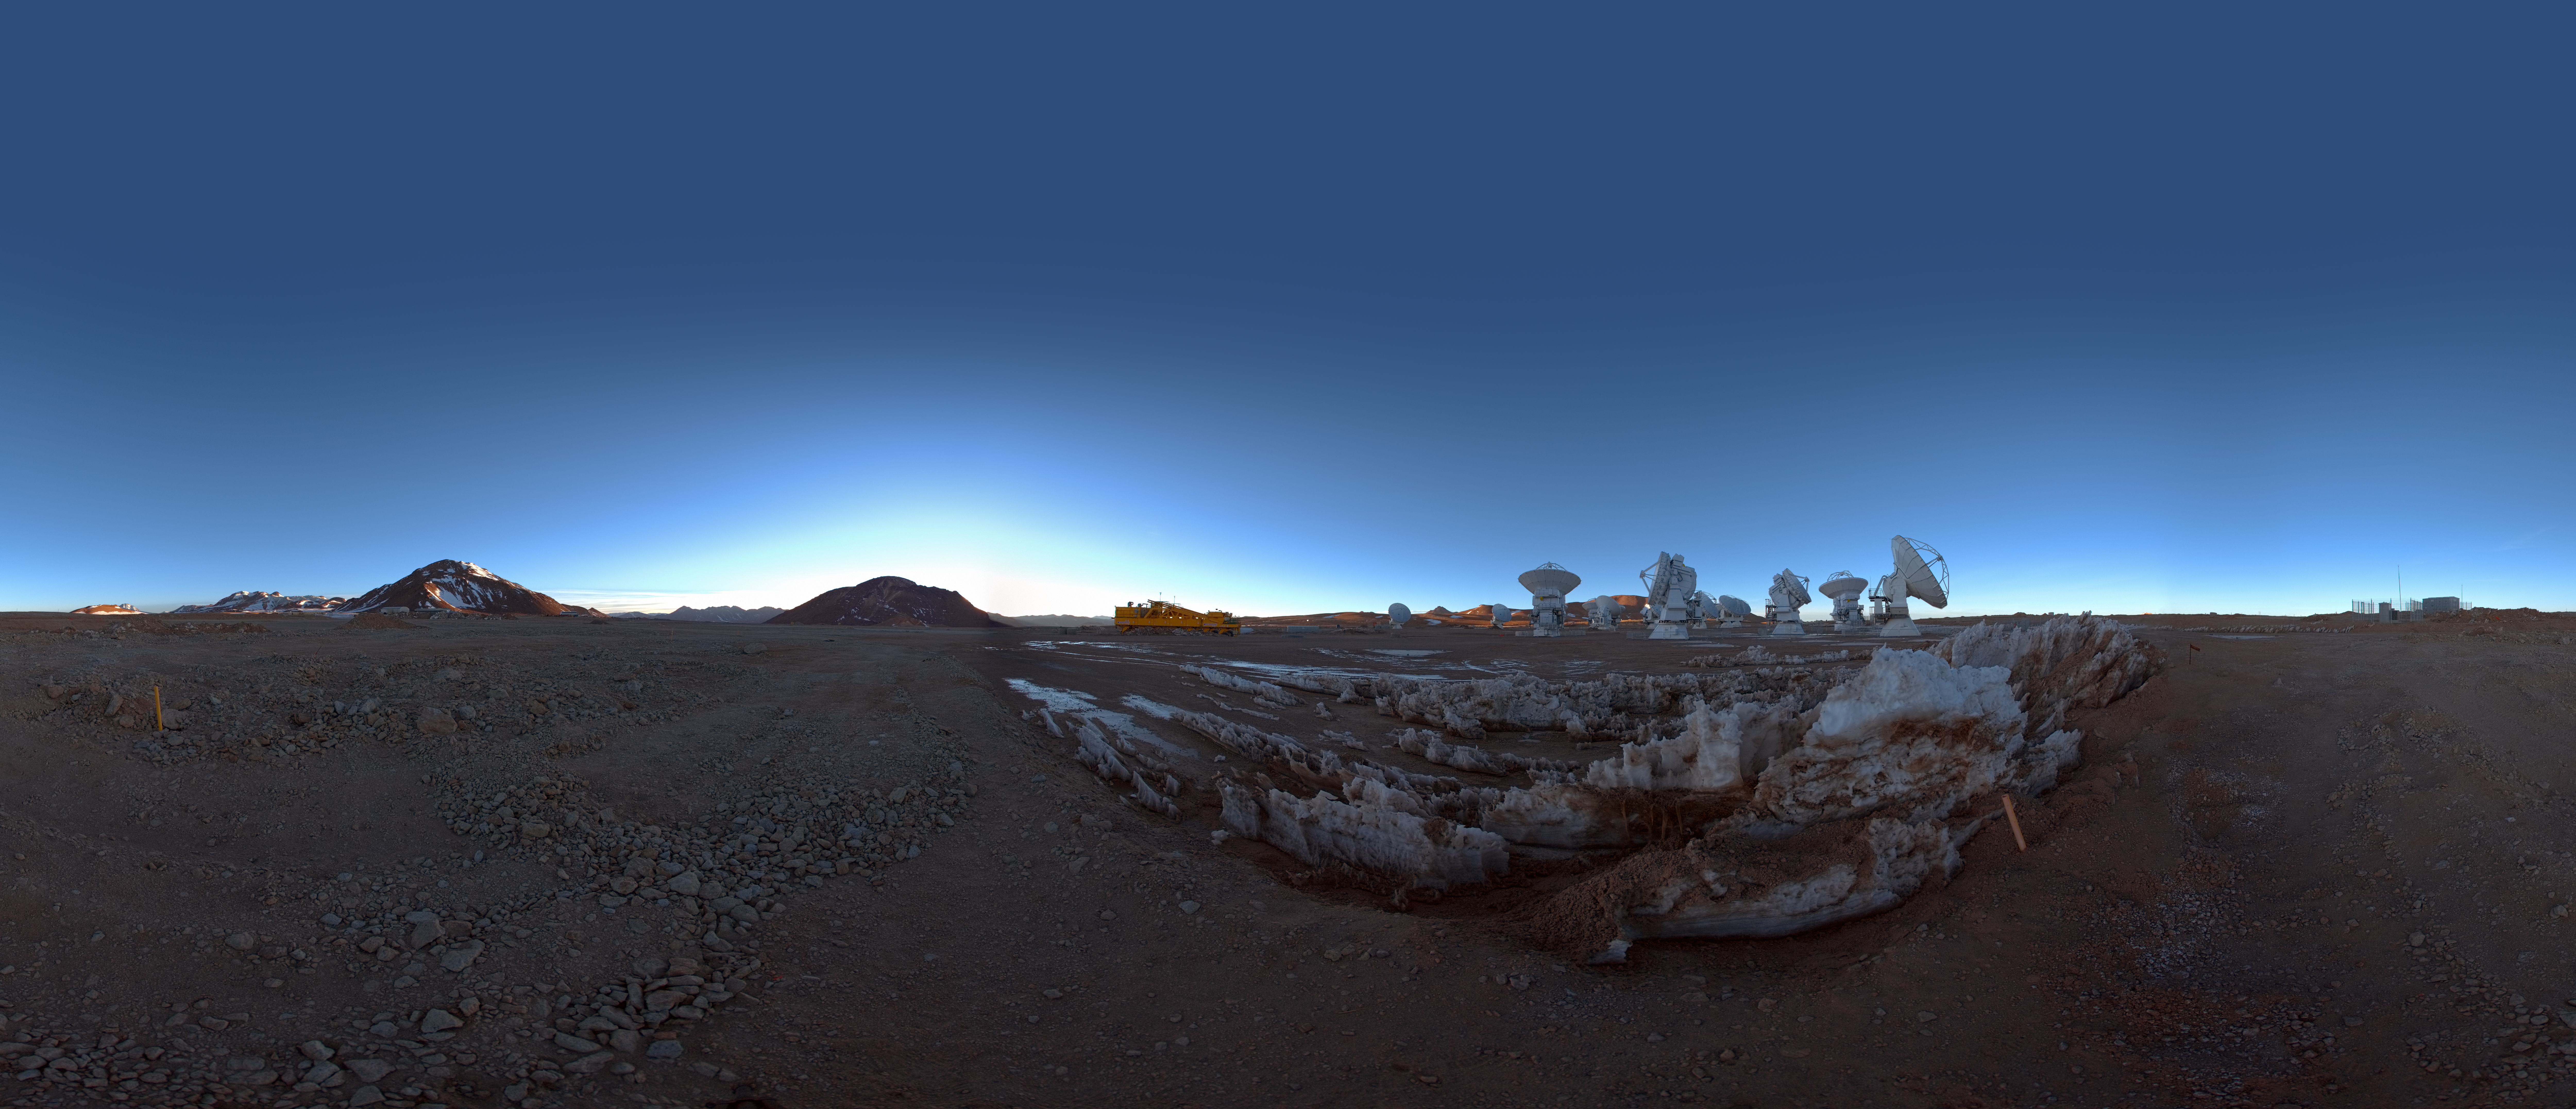

ACA at dawn

360 degree panorama view of the Atacama Compact Array (ACA) on the ALMA high site at an altitude of 5000 metres in northern Chile. The ACA, or Morita Array, is a subset of 16 closely separated antennas that will greatly improve ALMA’s ability to study celestial objects with a large angular size, such as molecular clouds and nearby galaxies. The antennas forming the Atacama Compact Array, four 12-metre antennas and twelve 7-metre antennas, were produced and delivered by Japan.

Credit: ESO